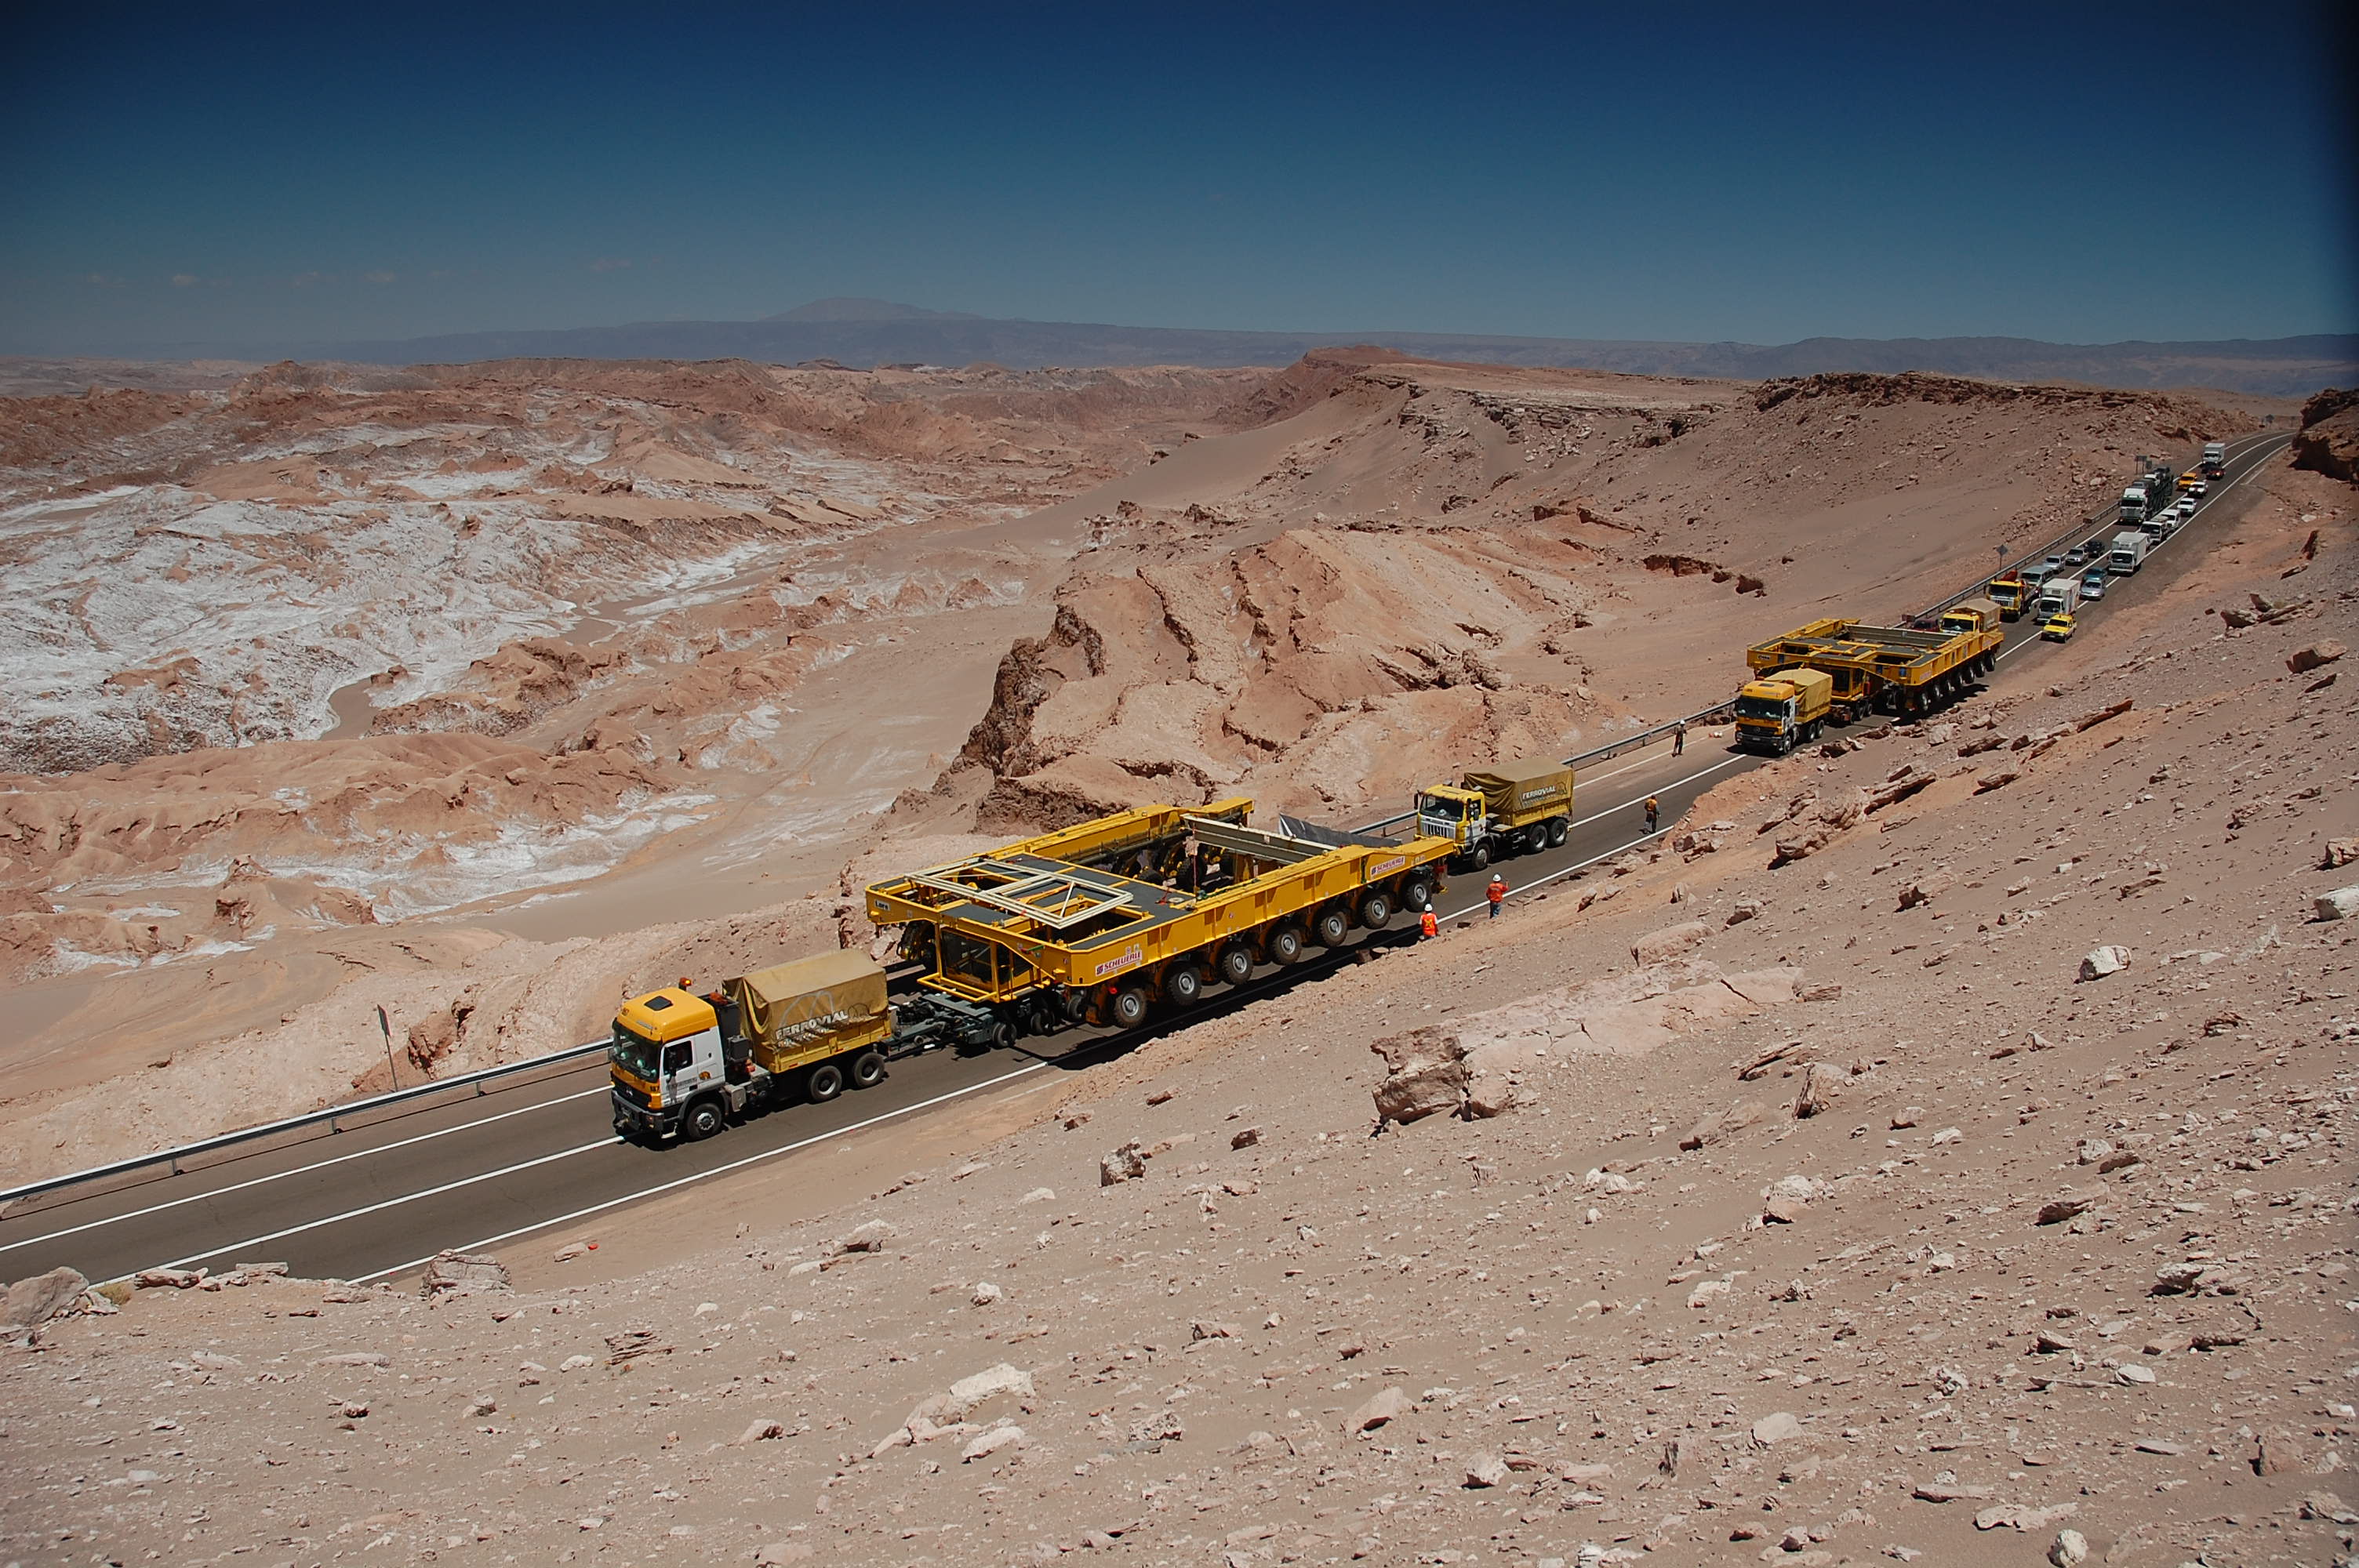

ALMA antenna transporters, Otto and Lore

On December 3 and 4 - 2007, the two ALMA antenna transporters, Otto and Lore, were being loaded onto a barge on the Neckar at Heilbronn harbour (Germany) to start their long journey to Chile. From there, they will travel to Antwerpen (Belgium) and then put onto a ship towards the port of Mejillones, in the north of Chile, to finally reach the ALMA base, close to San Pedro de Atacama. The ALMA antenna transporters are each 20 meter long, 10 meter wide and 6 meter high, and weigh 130 tonnes. They will be able to transport a 115-tonne antenna and set it down on a concrete pad within millimeters of a prescribed position. Image taken in December 2007.

Credit: ALMA (ESO/NAOJ/NRAO)